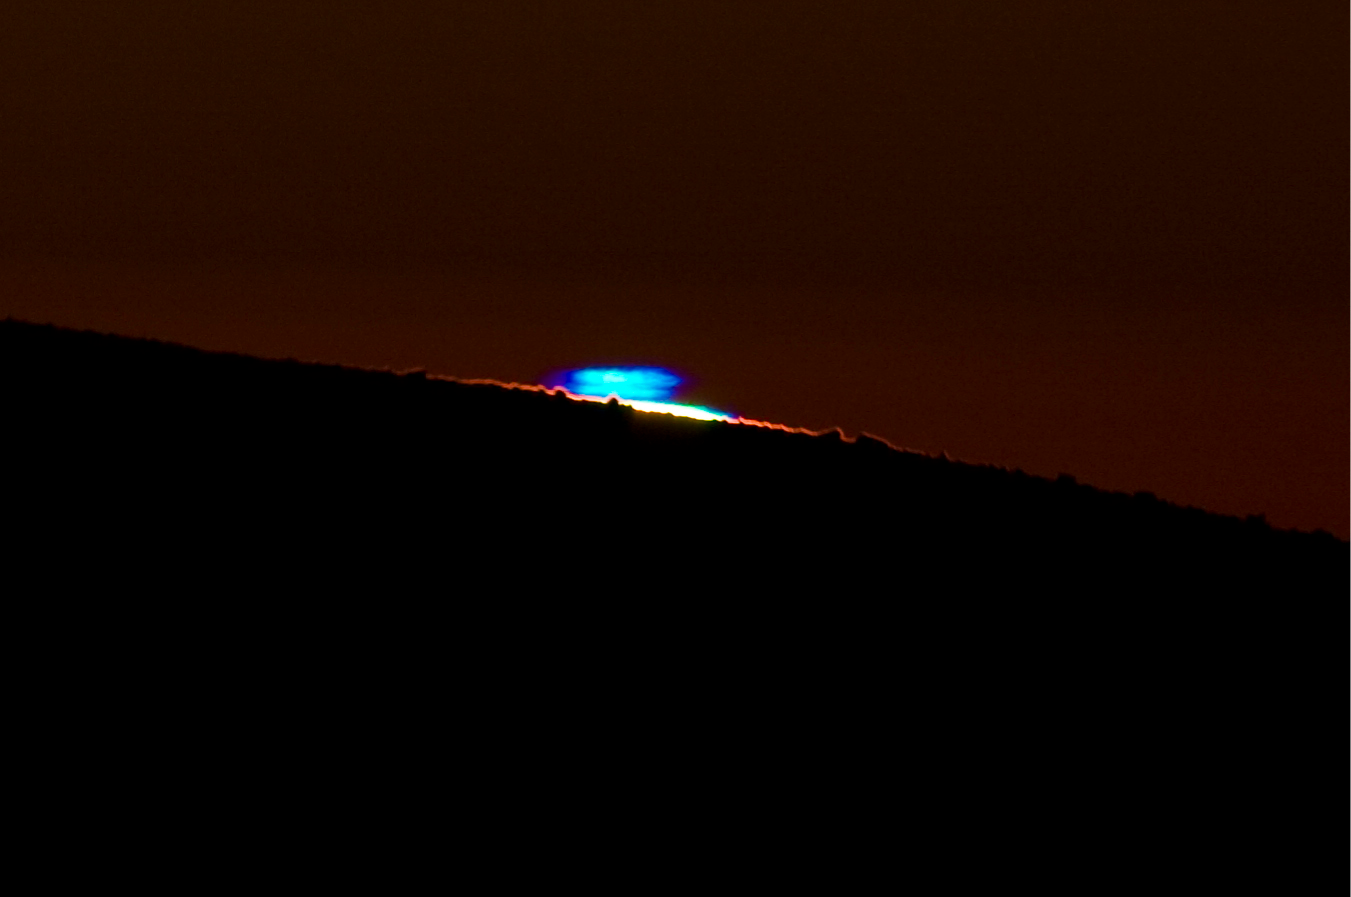

Blue flash at Paranal

ESO staff Guillaume Blanchard was able to capture the rather rare blue flash while observing the sunset on Christmas eve from the Paranal Residencia. The image was taken with a digital camera attached to a telescope with a 480-mm focal length. The very intense blue seen on the image, as well as the purple edges, do not leave any doubt on the reality of the phenomenon. Please remember that looking at the Sun, especially through an optical device (camera, telescope, binoculars, etc.), is very dangerous, and could cause immediate blindness. Do not attempt to observe the Sun unless you know what you are doing.

Credit: G. Blanchard/ESO